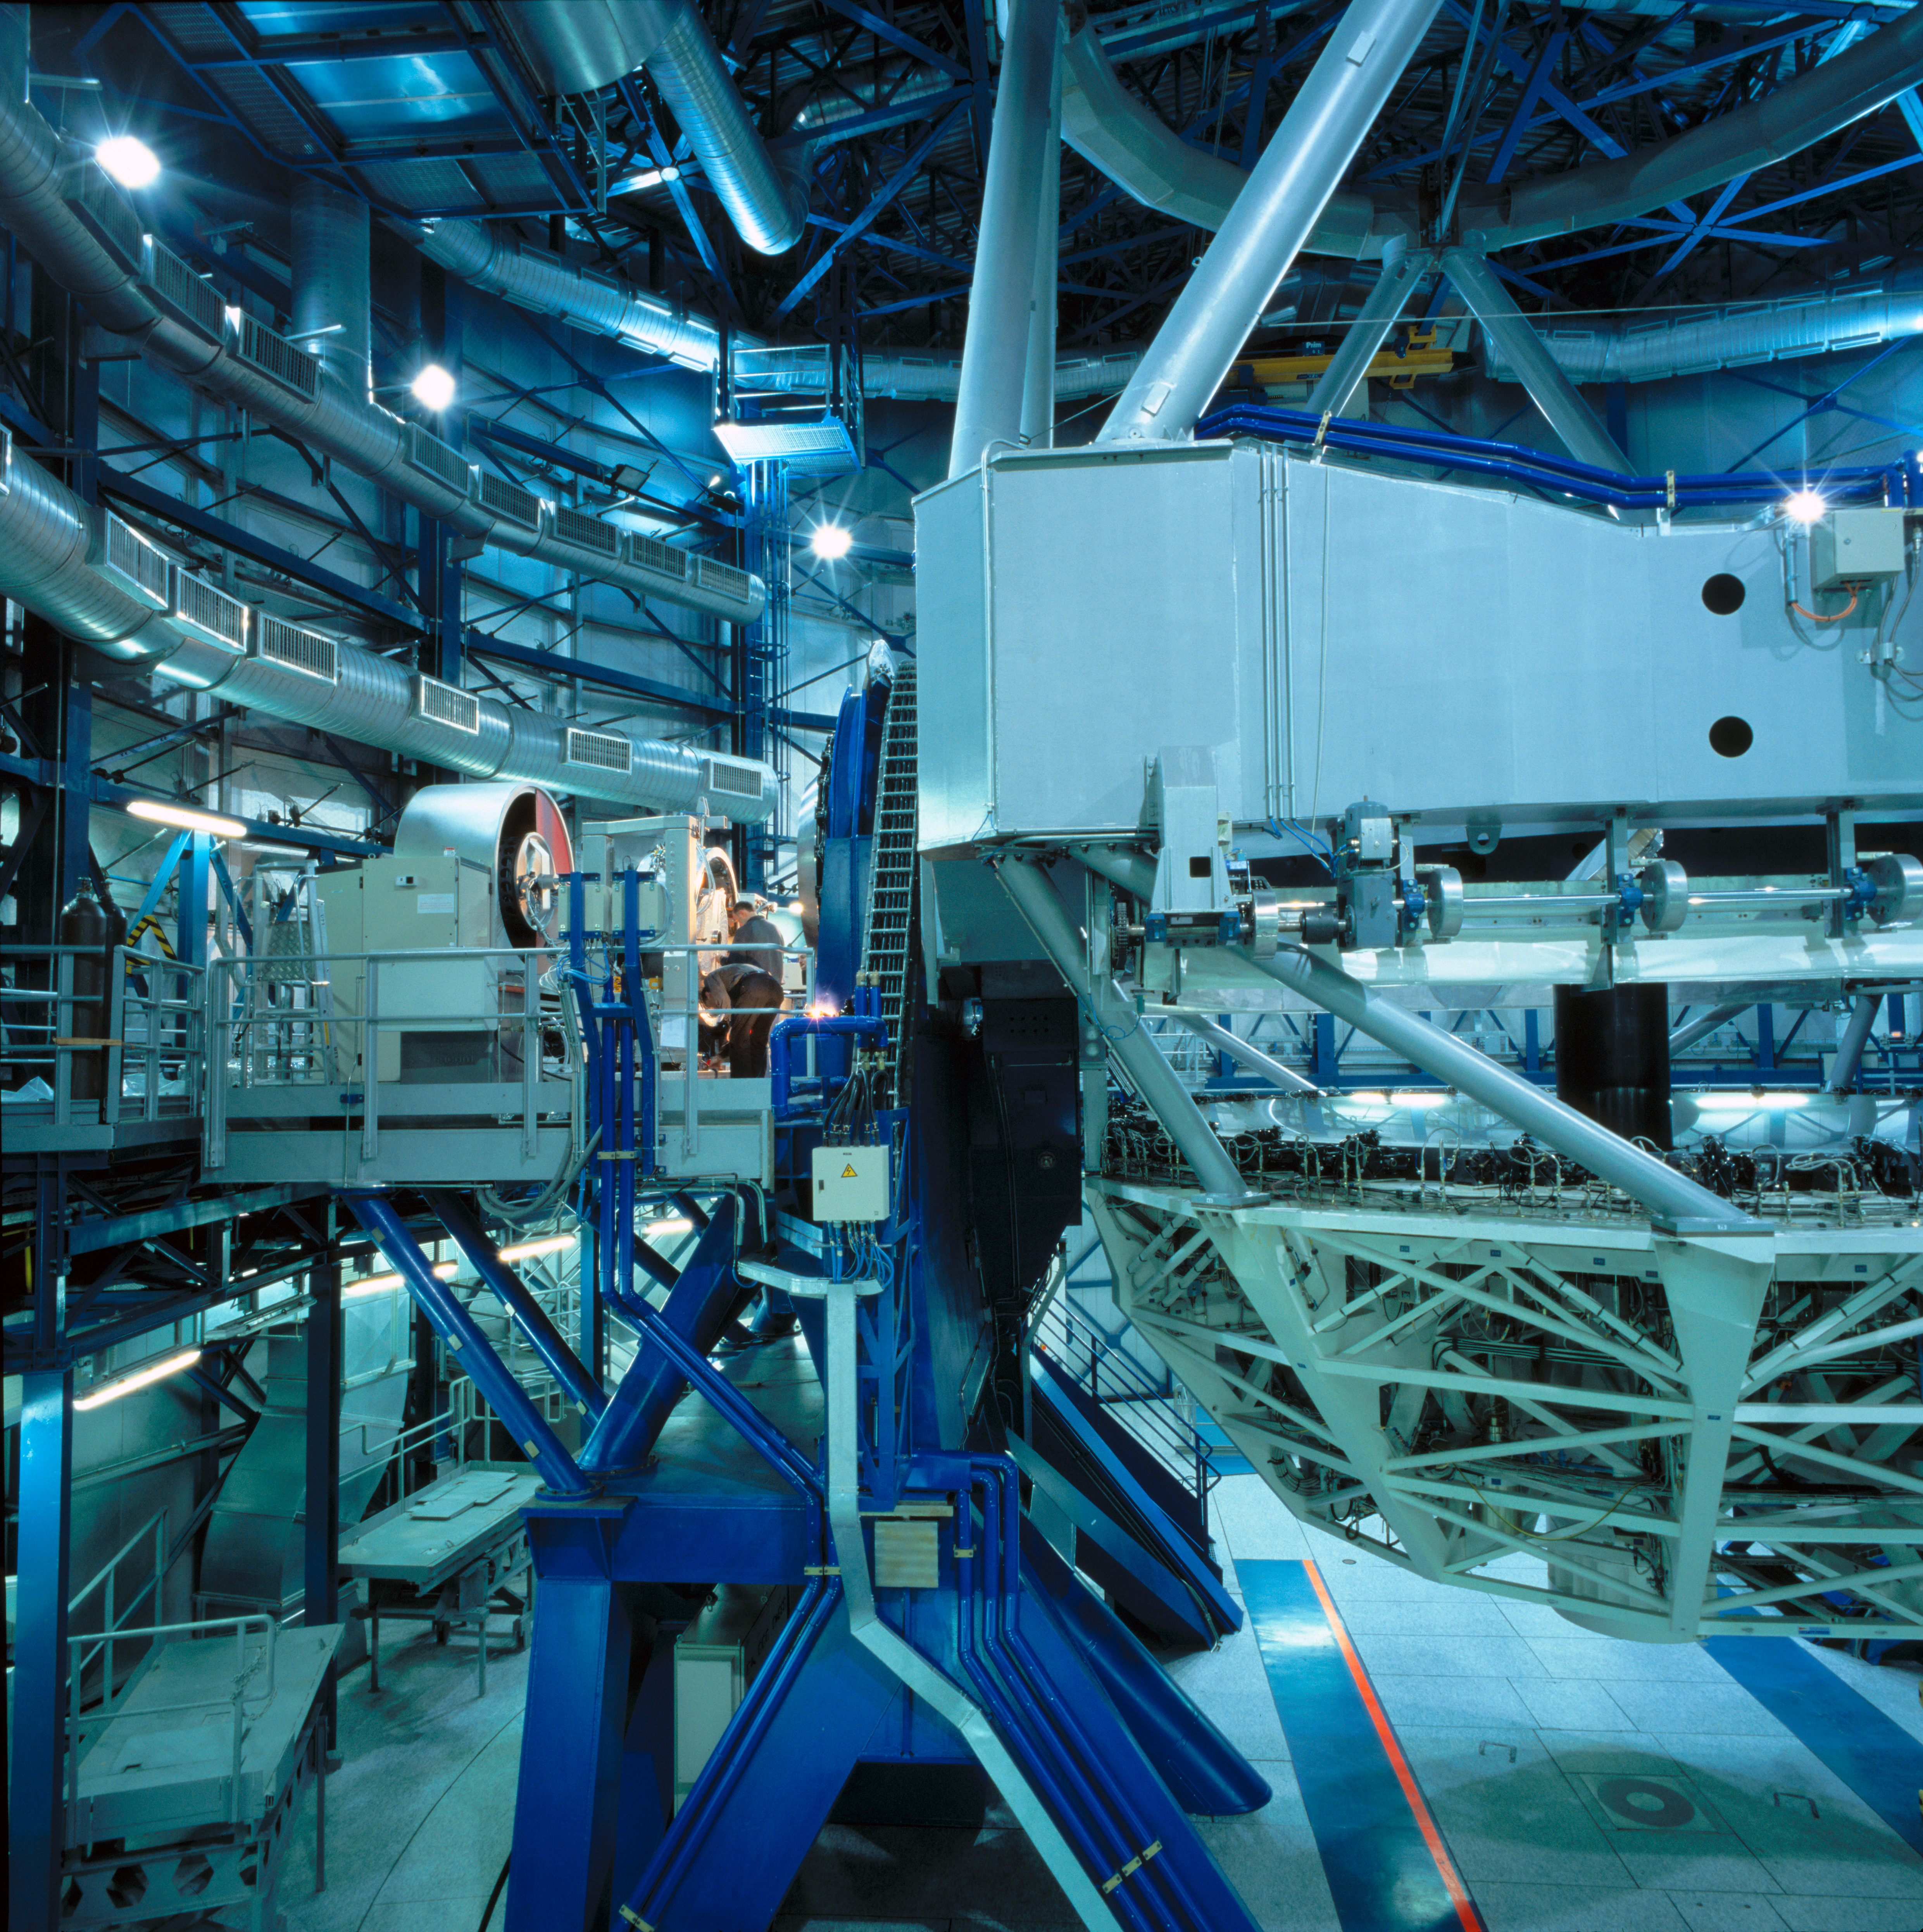

ISAAC

This image shows ISAAC, an Infrared imager and spectrograph that lies at the Nasmyth B focus of the VLT Unit Telescope 1. This image was obtained in March 2002.

Credit: ESO